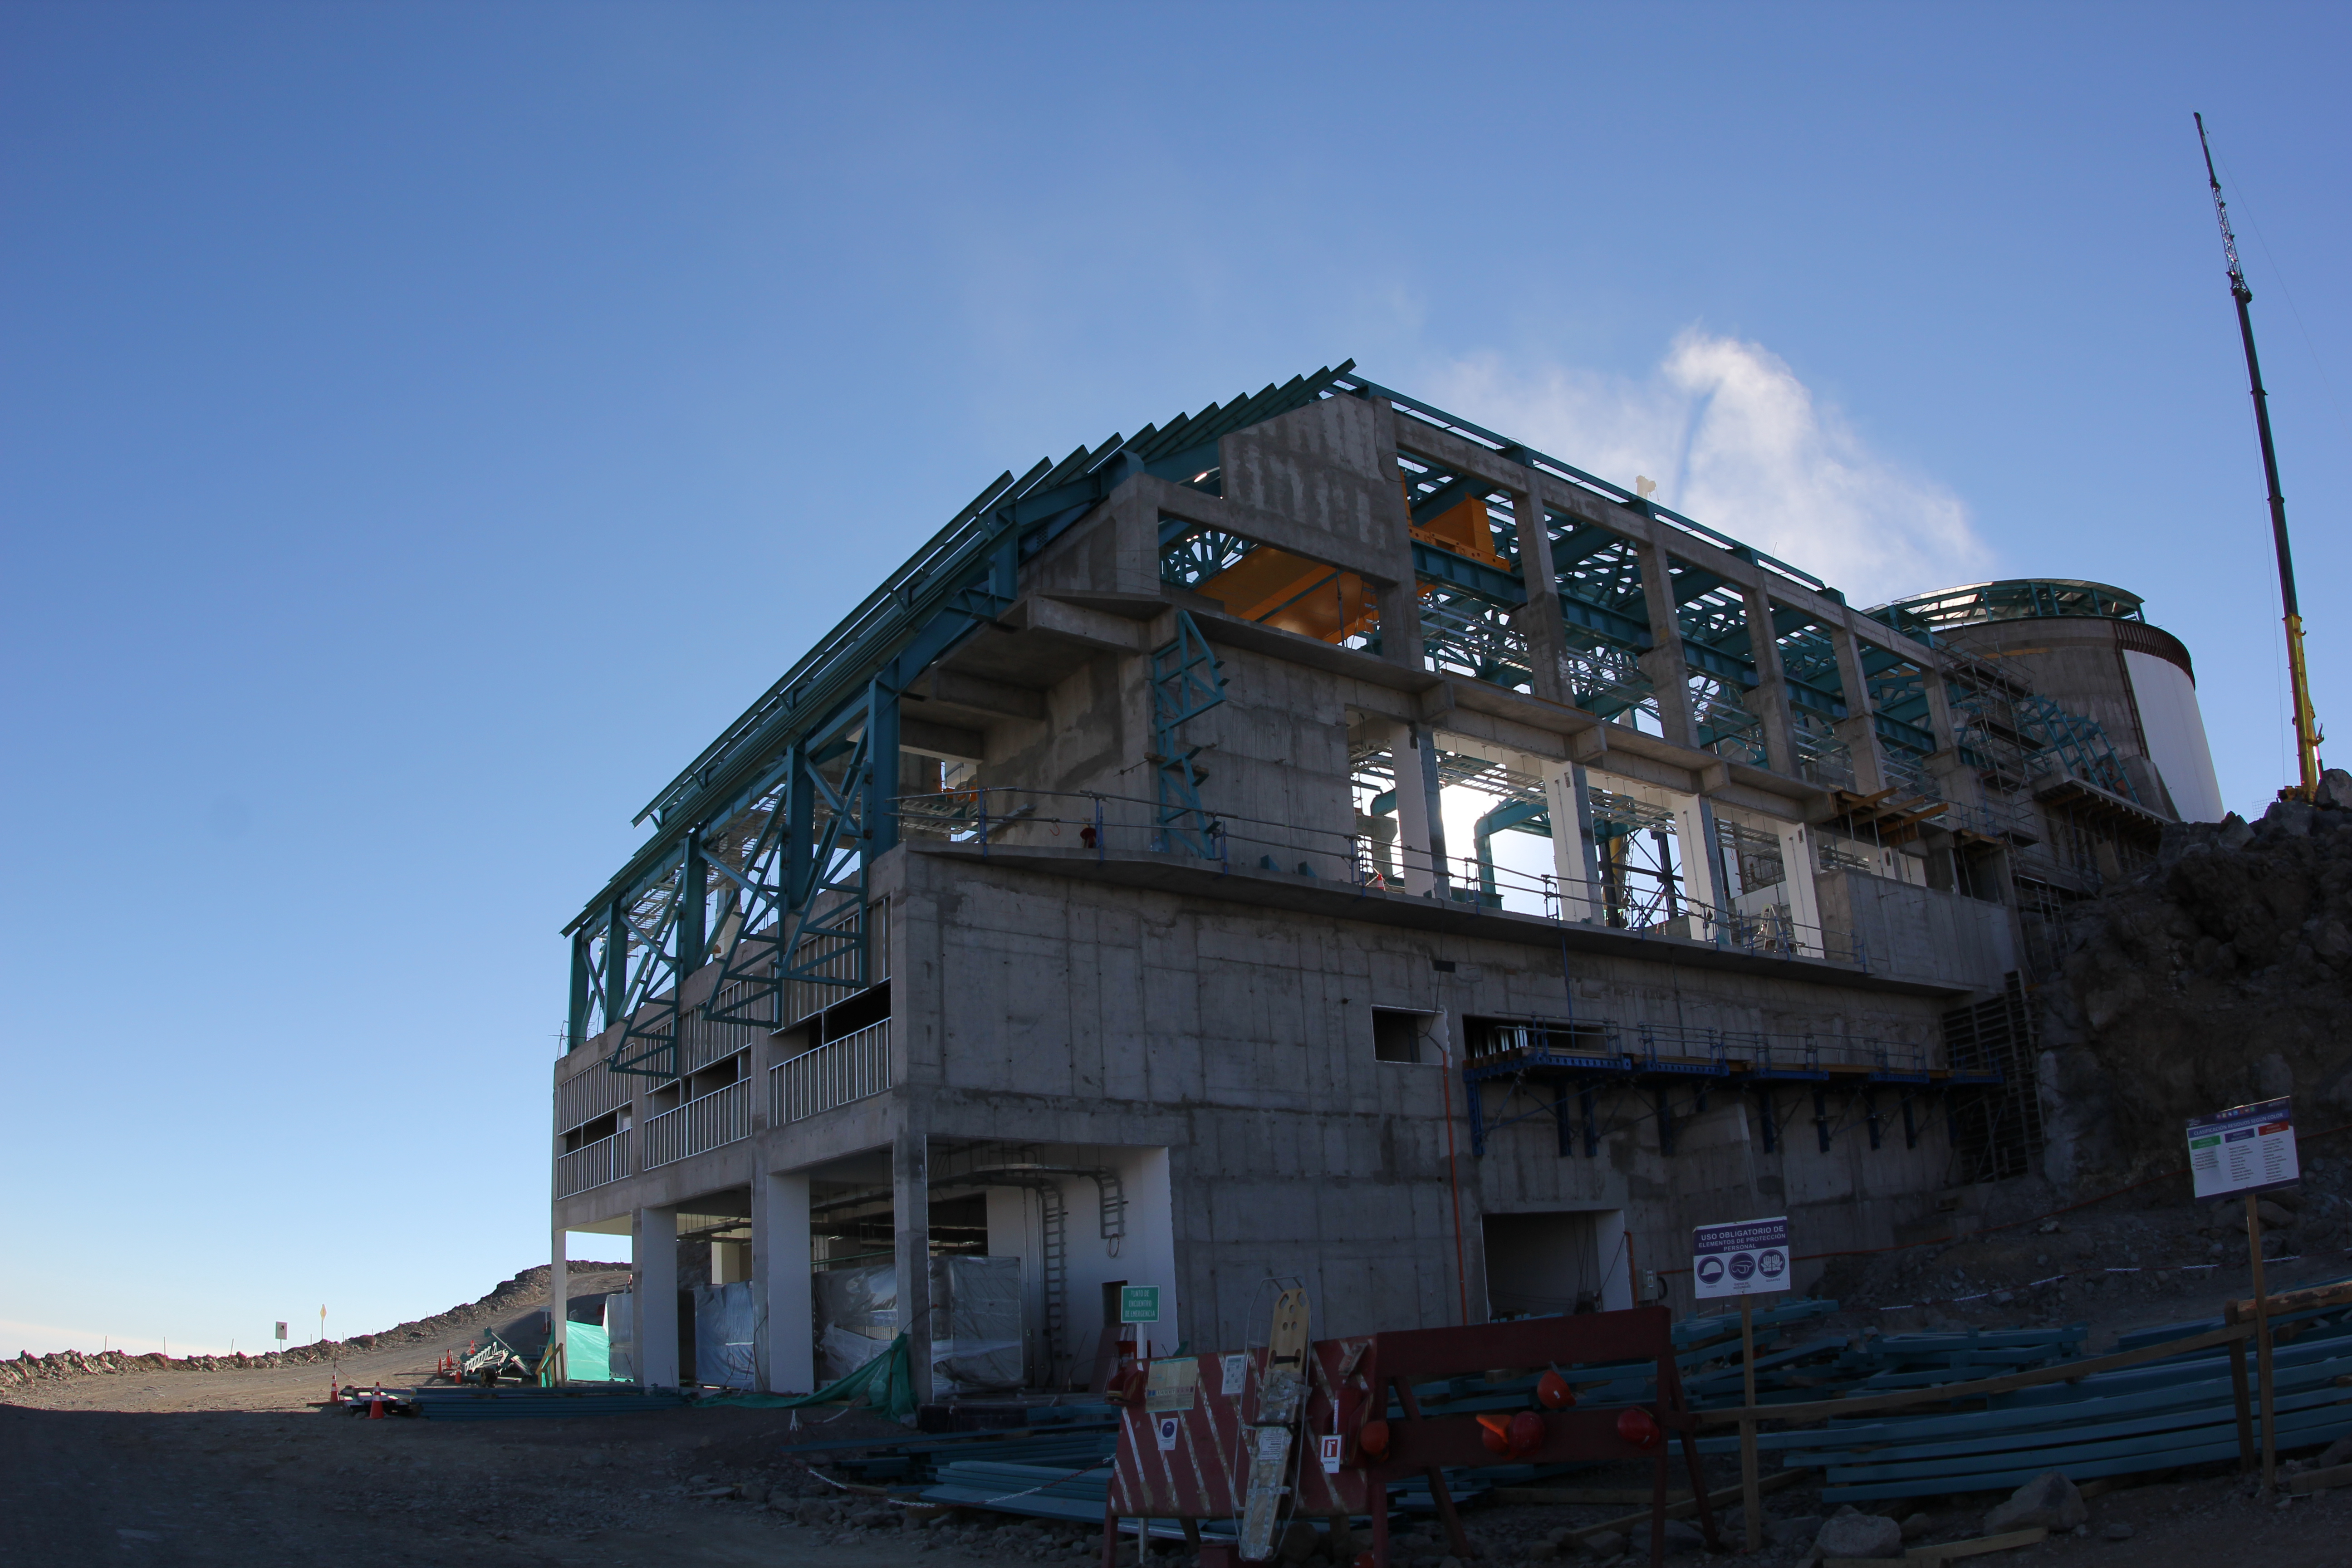

Cerro Pachón Multimedia Shoot

LSST Graphic Designer Emily Acosta traveled from Tucson to Cerro Pachón to meet a nine-member multimedia team directed by Alison Rose of Inigo Films and to coordinate with Eduardo so the media team’s work didn’t interfere with ongoing construction activities. Inigo Films was contracted to document the current state of construction via drone film footage, time-lapse sequences, panorama images, and fulldome clips. The assets will be archived in LSST’s upcoming digital asset management system for project viewing and later use in Education and Public Outreach (EPO) programs.

Credit: Rubin Observatory/NSF/AURA